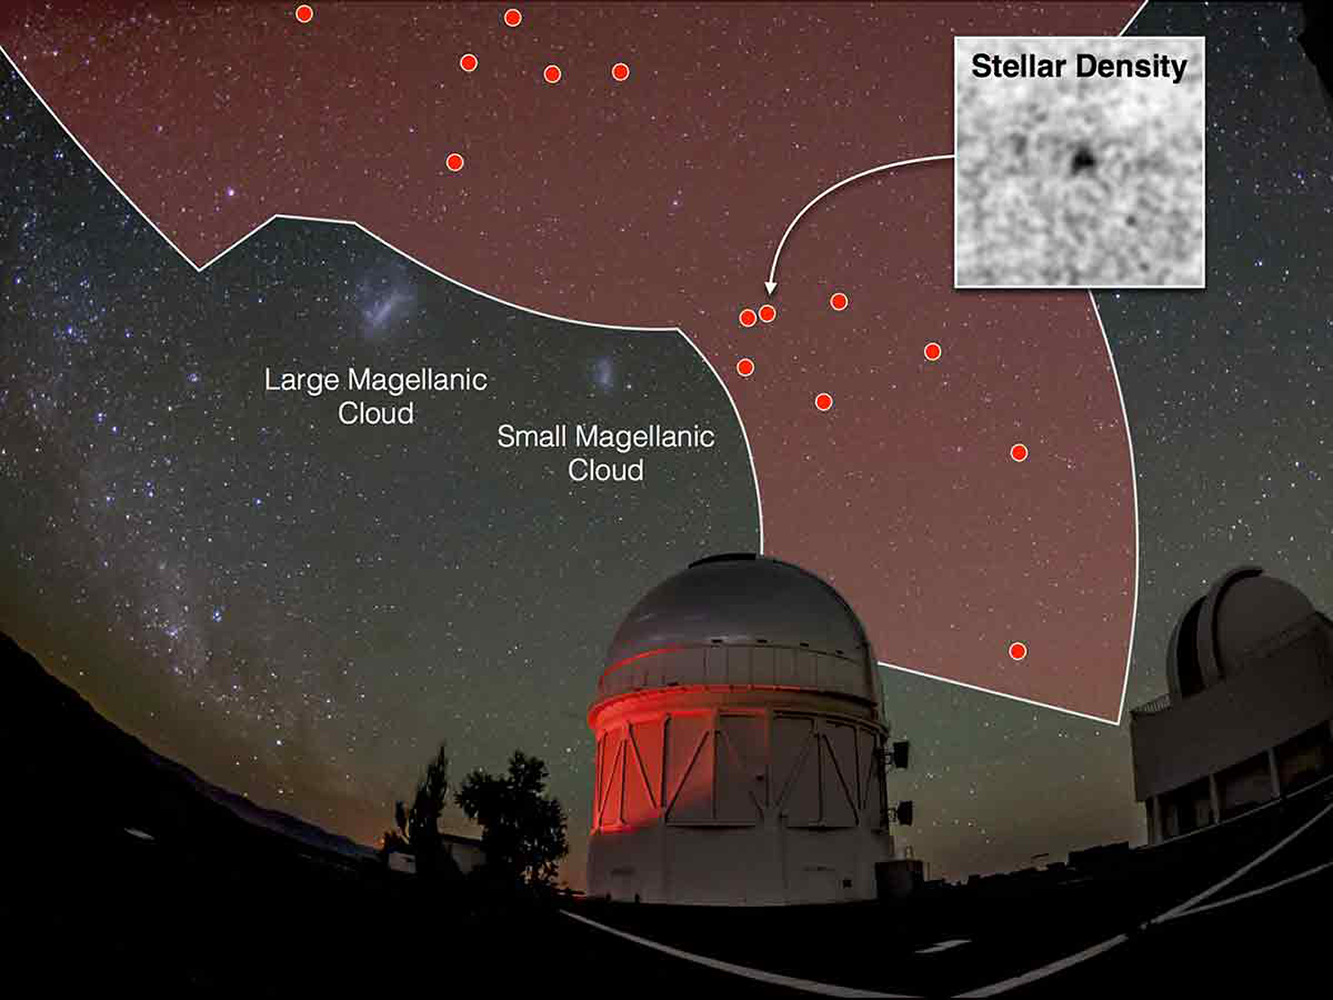

Dark Energy Survey finds more celestial neighbors

Eight new dwarf galaxy “neighbors” of the Milky Way discovered in recent data from the Dark Energy Survey (DES). More than 20 such companions to our galaxy have been discovered this year, of which 17 were found in DES data. Dwarf satellite galaxies may provide valuable clues to the nature of dark matter and how galaxies like the Milky Way formed. The Dark Energy Survey is being carried out on the 4-m Blanco telescope at CTIO.

Credit: NOIRLab